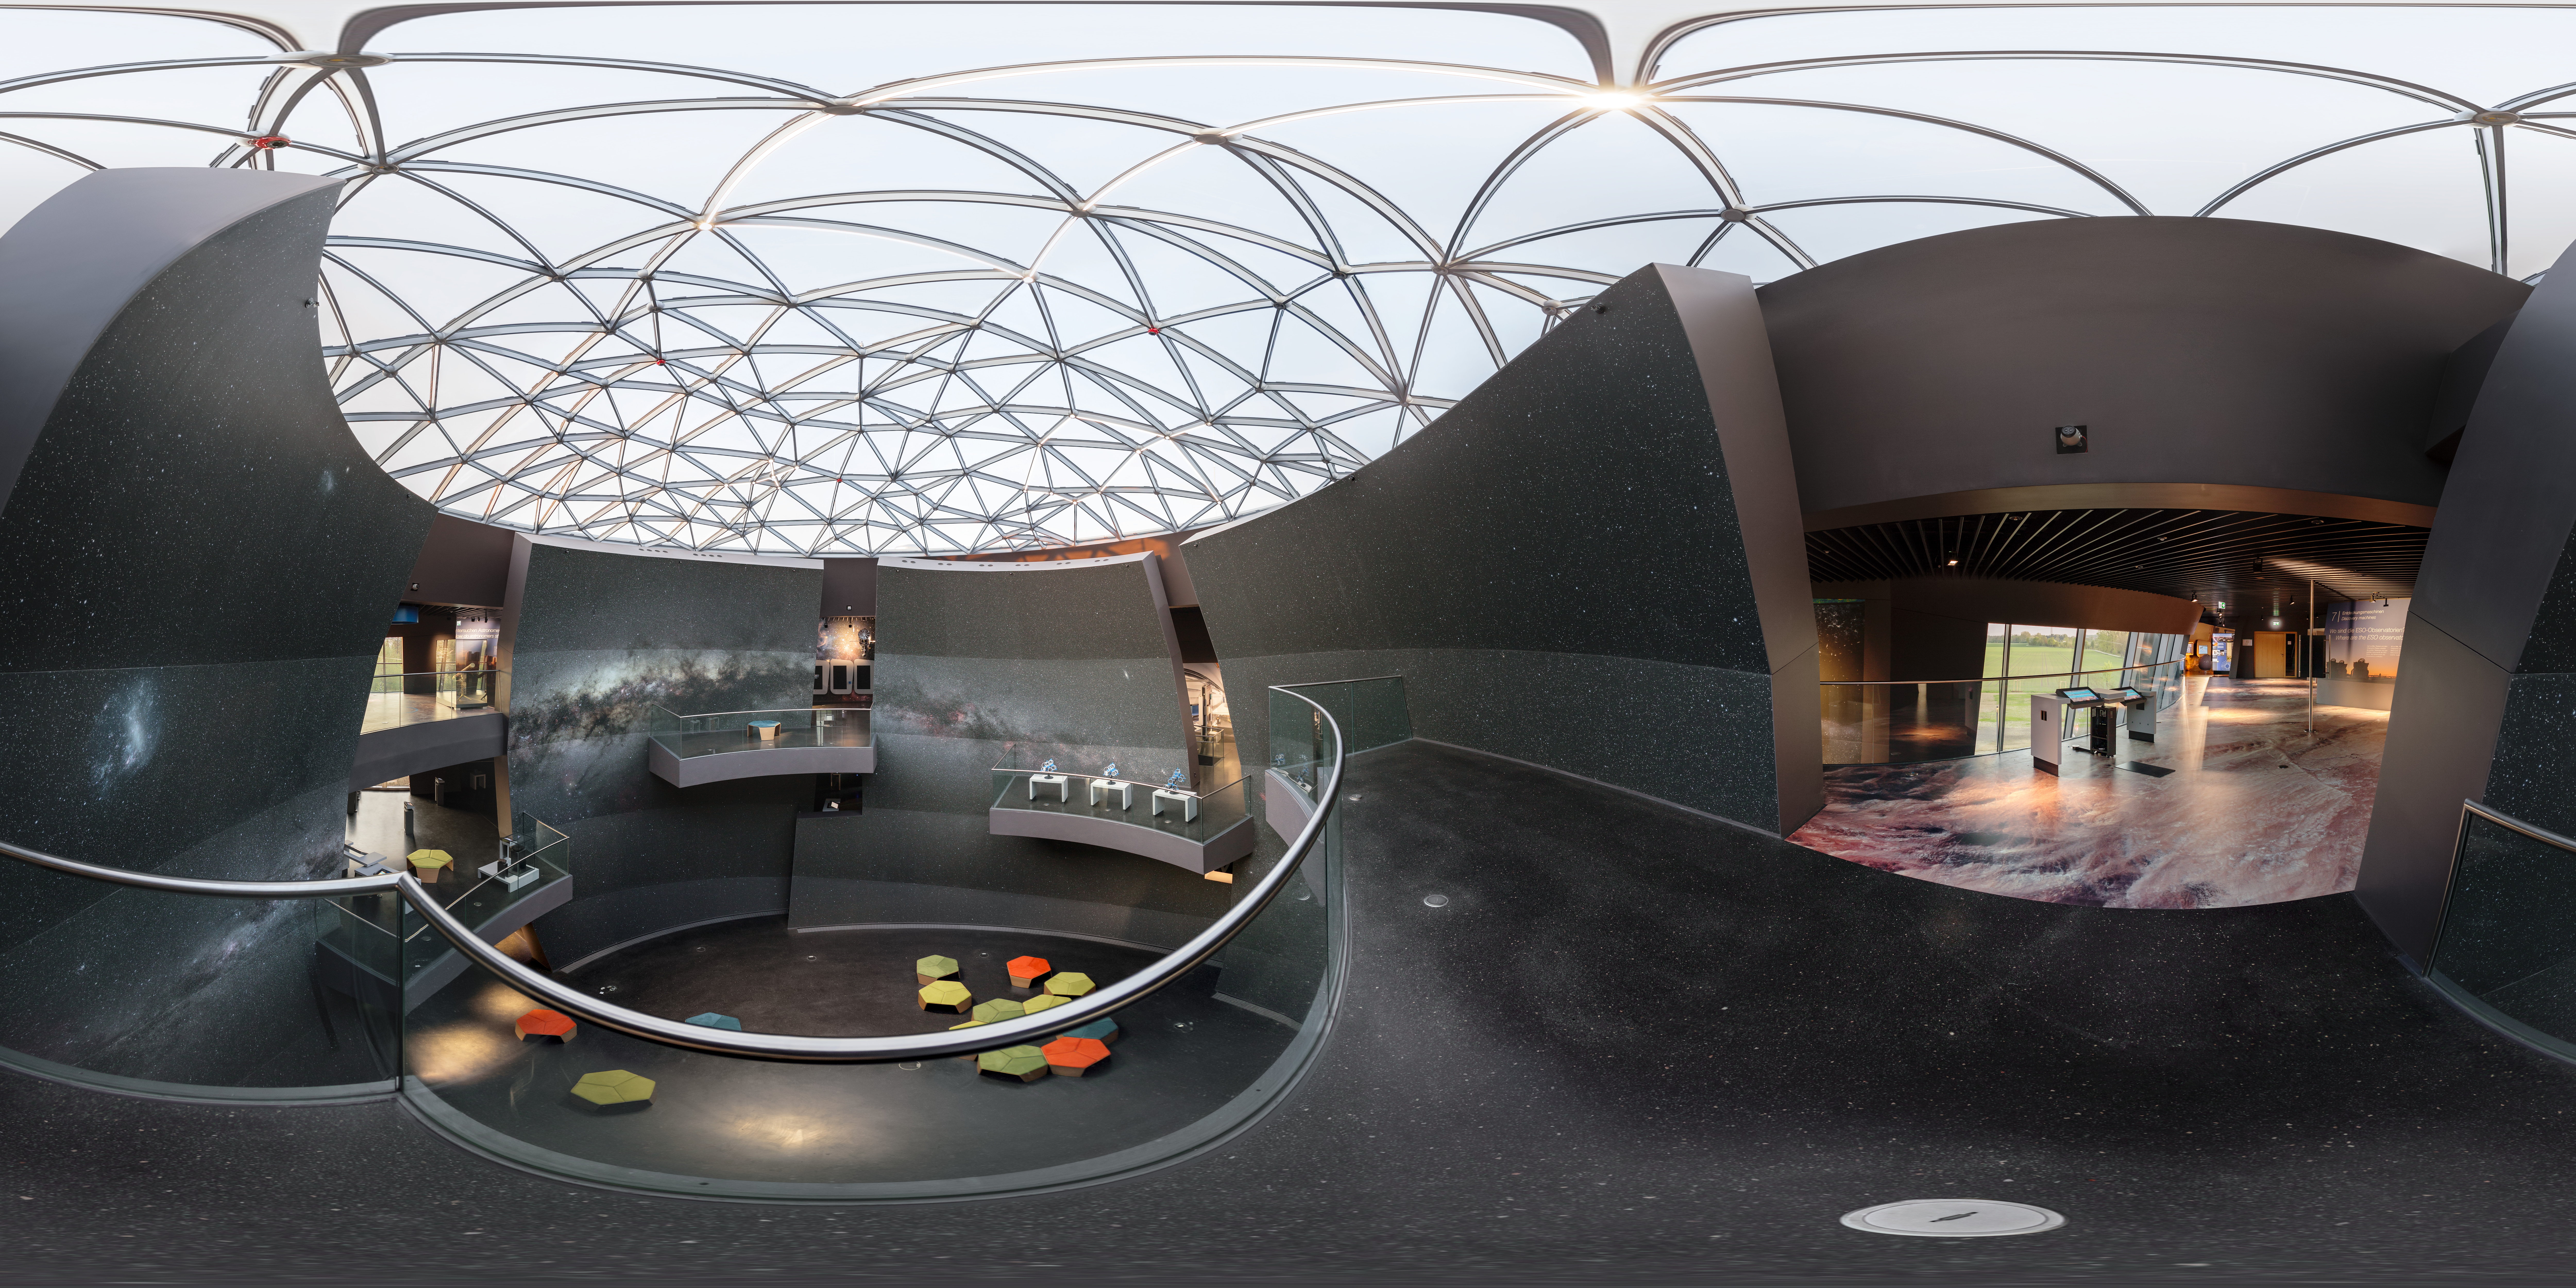

The Void of the ESO Supernova (panorama)

This 360 degree panorama immerses you into the Void of the ESO Supernova Planetarium & Visitor Centre from the second floor of the building.

Credit: P. Horálek/ESO